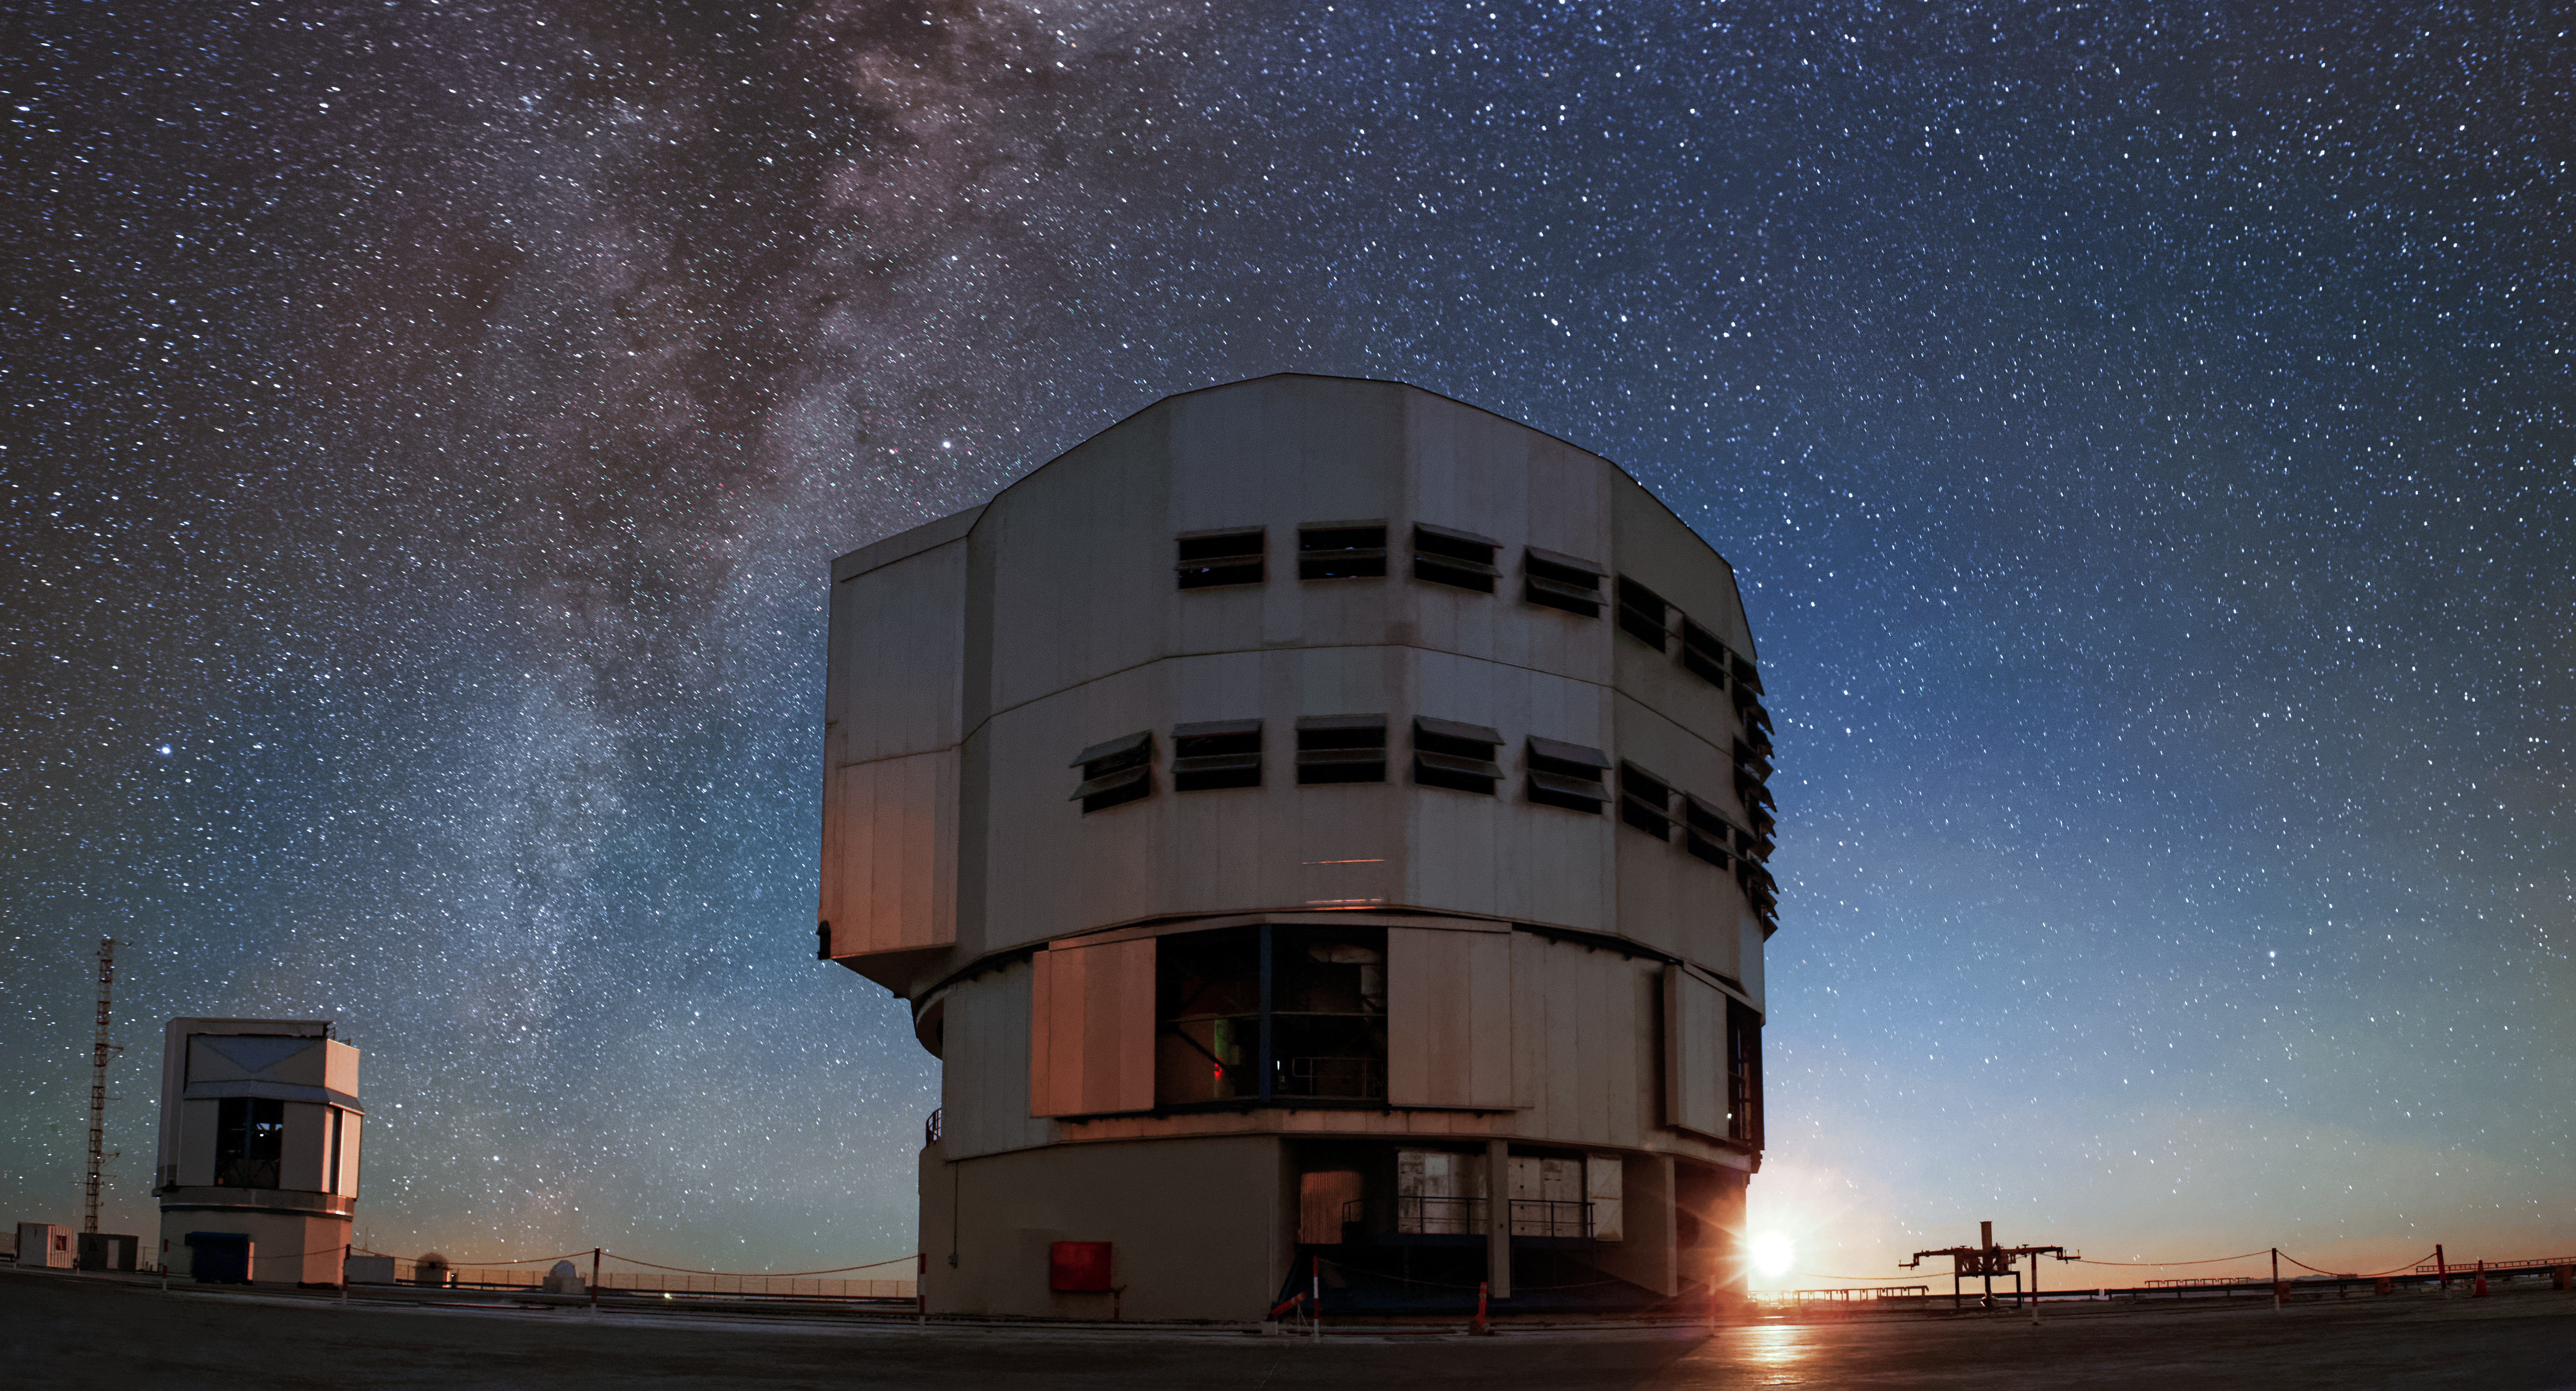

Moonrise behind Yepun

The Moon peeks out from behind the 25-metre enclosure of Yepun, the fourth 8.2-metre Unit Telescope of ESO's Very Large Telescope (VLT), in this stunning scene from atop the Paranal Observatory in northern Chile.

Yepun hosts an array of scientific instruments, including SINFONI, MUSE, HAWK-l and the Laser Guide Star.

Credit: Jean-Marc Lecleire/PNA/ESO